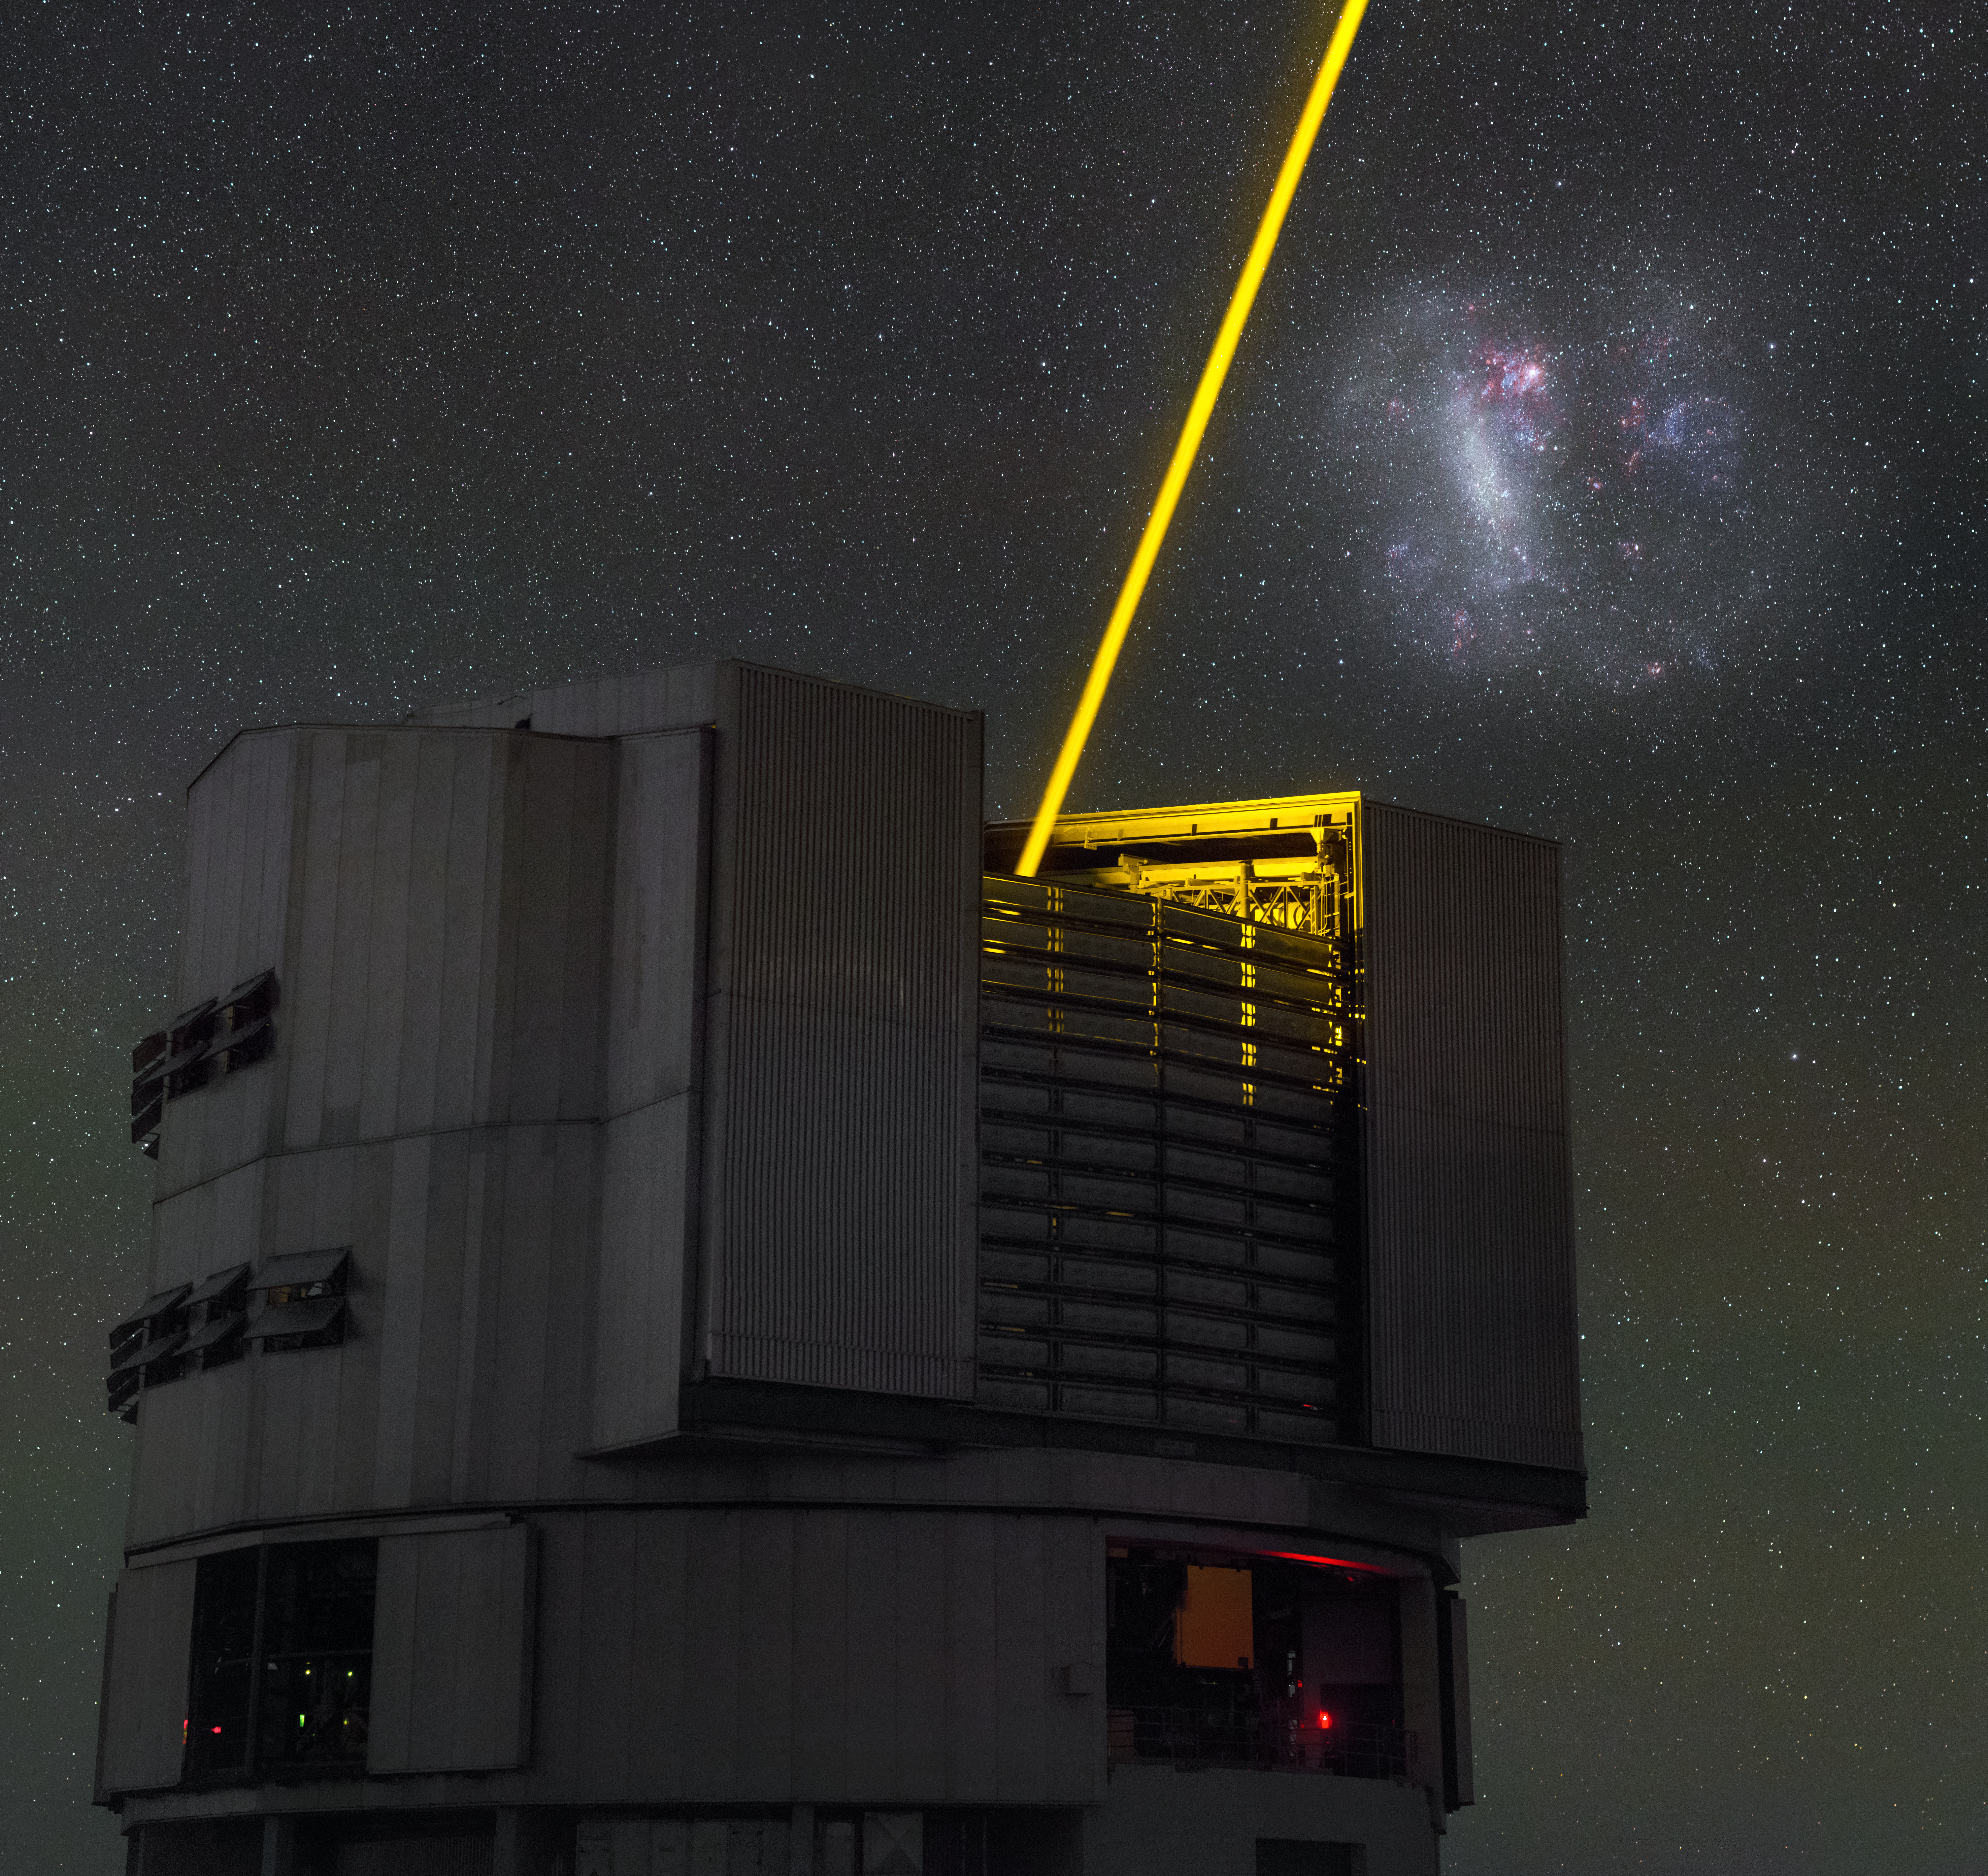

The VLT’s night light

This image, taken by ESO Photo Ambassador Petr Horálek, captures the moment that Yepun (UT4), one of the four 8.2-metre Unit Telescopes comprising ESO’s Very Large Telescope (VLT), shoots a laser beam up into the dark night sky over ESO’s Paranal Observatory in Chile.

The laser shown in this image acts as an artificial star, known as a Laser Guide Star, and it is used to help astronomers adjust for the blurring and distorting effects of the Earth’s atmosphere. When observing a patch of sky, astronomers set up a laser guide star nearby and measure the tiny fluctuations in its image. The VLT’s adaptive optics system can then use this reference to correct for the changes and distortions in the intervening atmosphere and produce the sharpest images possible in the main observations.

Looming over Yepun is the Large Magellanic Cloud (LMC), a barred spiral galaxy that orbits the Milky Way. A faint white glow marks the location of older stellar populations within the LMC, while the iridescent hues of magenta and blue mark young stellar nurseries.

The LMC, as well as its smaller namesake, the Small Magellanic Cloud (SMC), have been studied many times by ESO telescopes over the years. Its many cosmic delights, including nebulae (eso0332) and star clusters (eso1133), can be seen in detail due to their proximity, and provide amateur and professional astronomers alike with breathtaking targets for observation.

Credit: P. Horálek/ESO